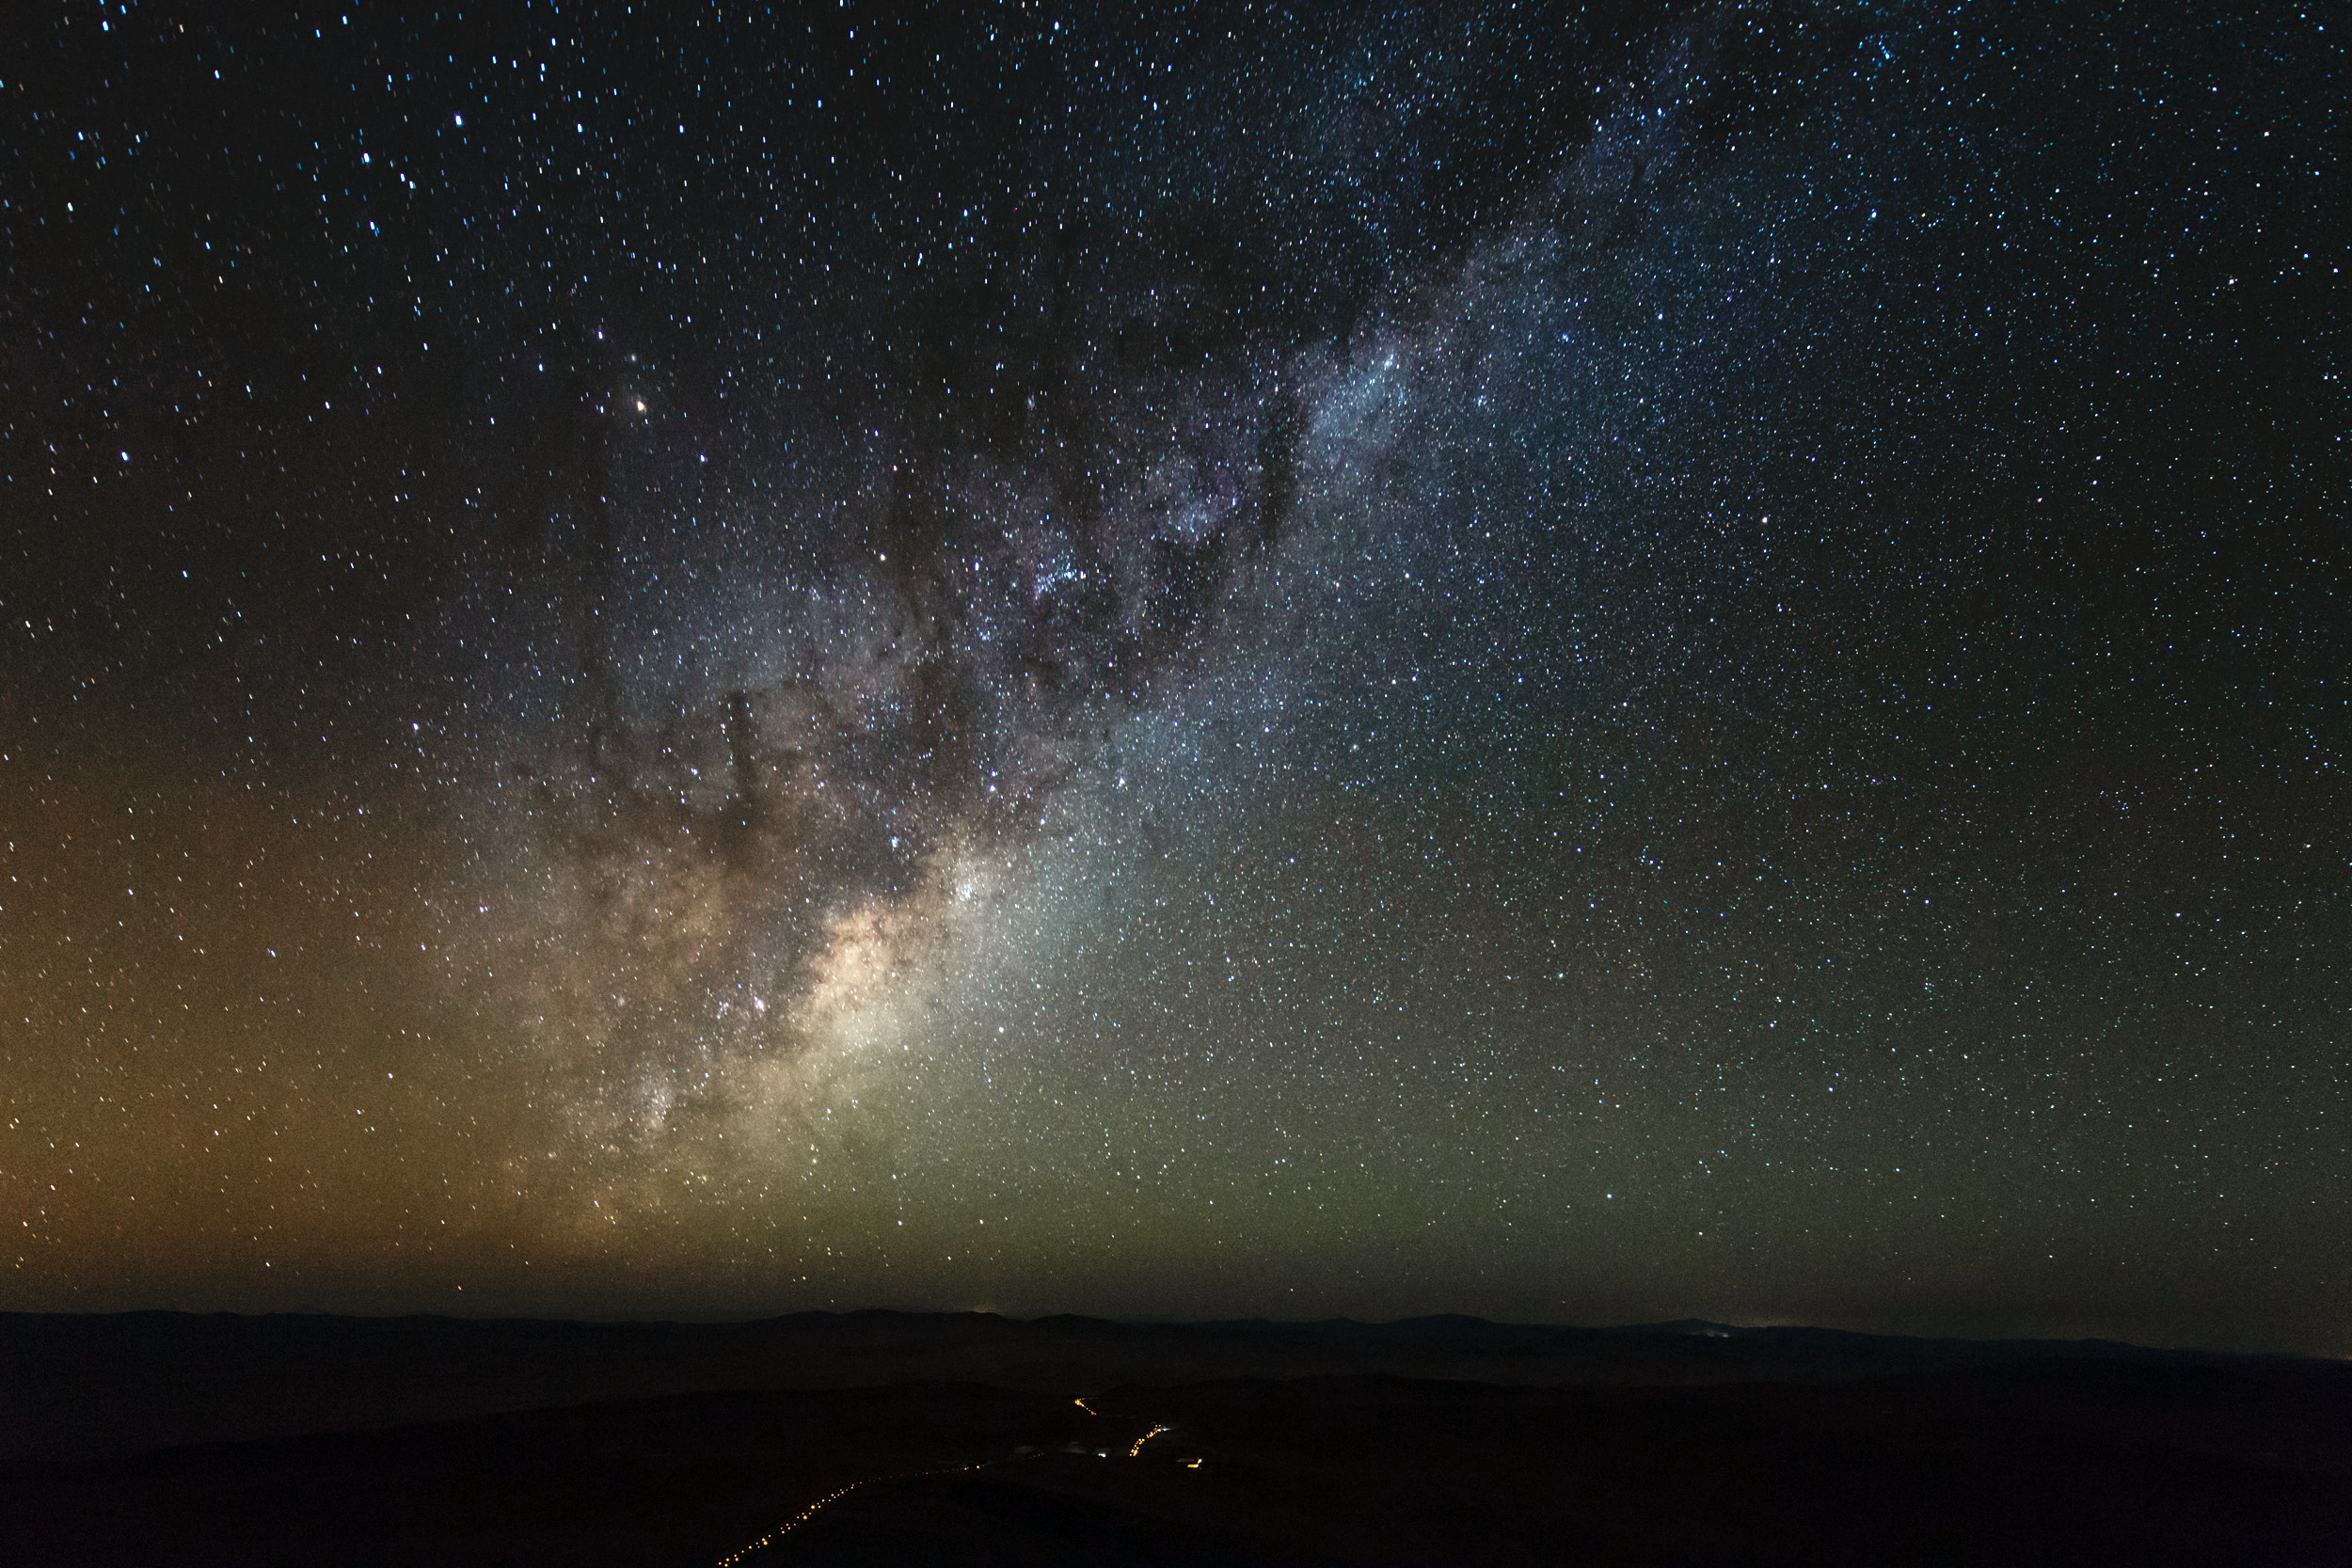

Golden Milky Way hangs brightly over the VLT

Taken during the ESO Ultra HD Expedition, this image shows the Milky Way which hangs brightly over the site of the VLT at Cerro Paranal. The VLT has stimulated a golden age of astronomy with new discoveries among which include several notable scientific firsts, for example: tracking individual stars moving around the supermassive black hole at the centre of the Milky Way (eso0846).

Credit: ESO/C. Malin (christophmalin.com)